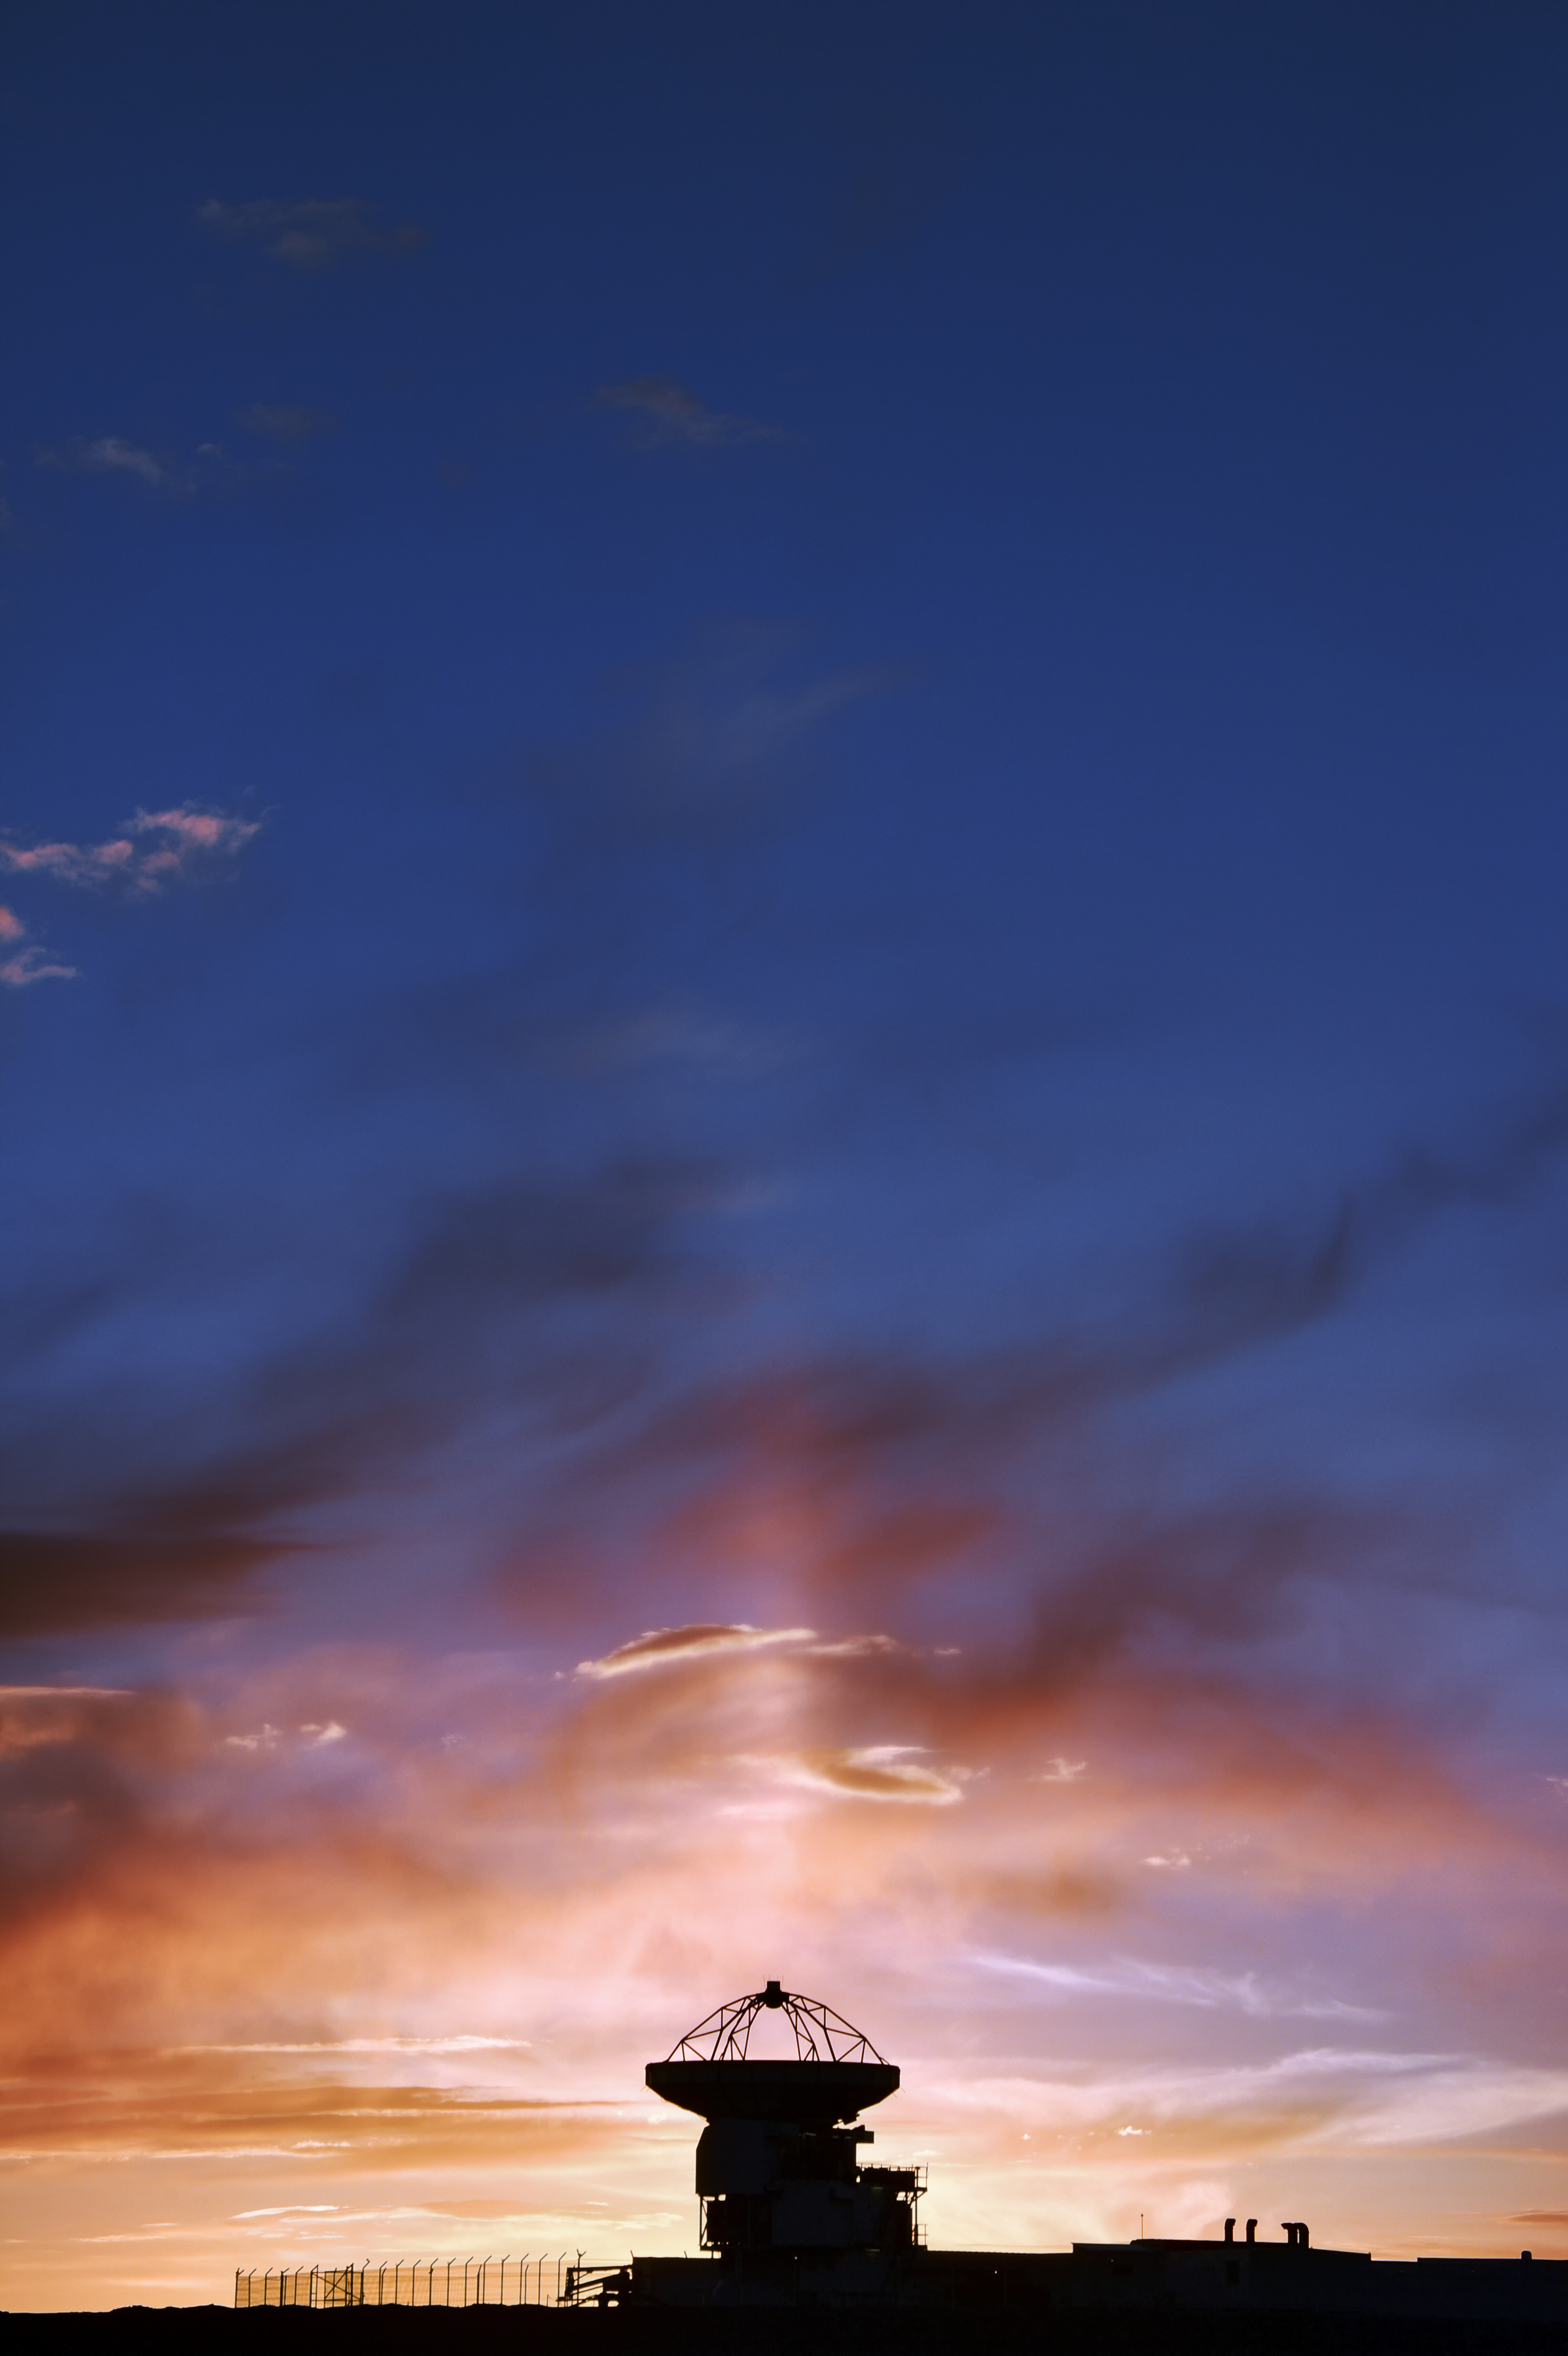

APEX main beam

An unusual atmospheric effect results in a shaft of light appearing to issue from APEX's upturned antenna. In fact, the two are not related.

Credit: C. Durán/ESO